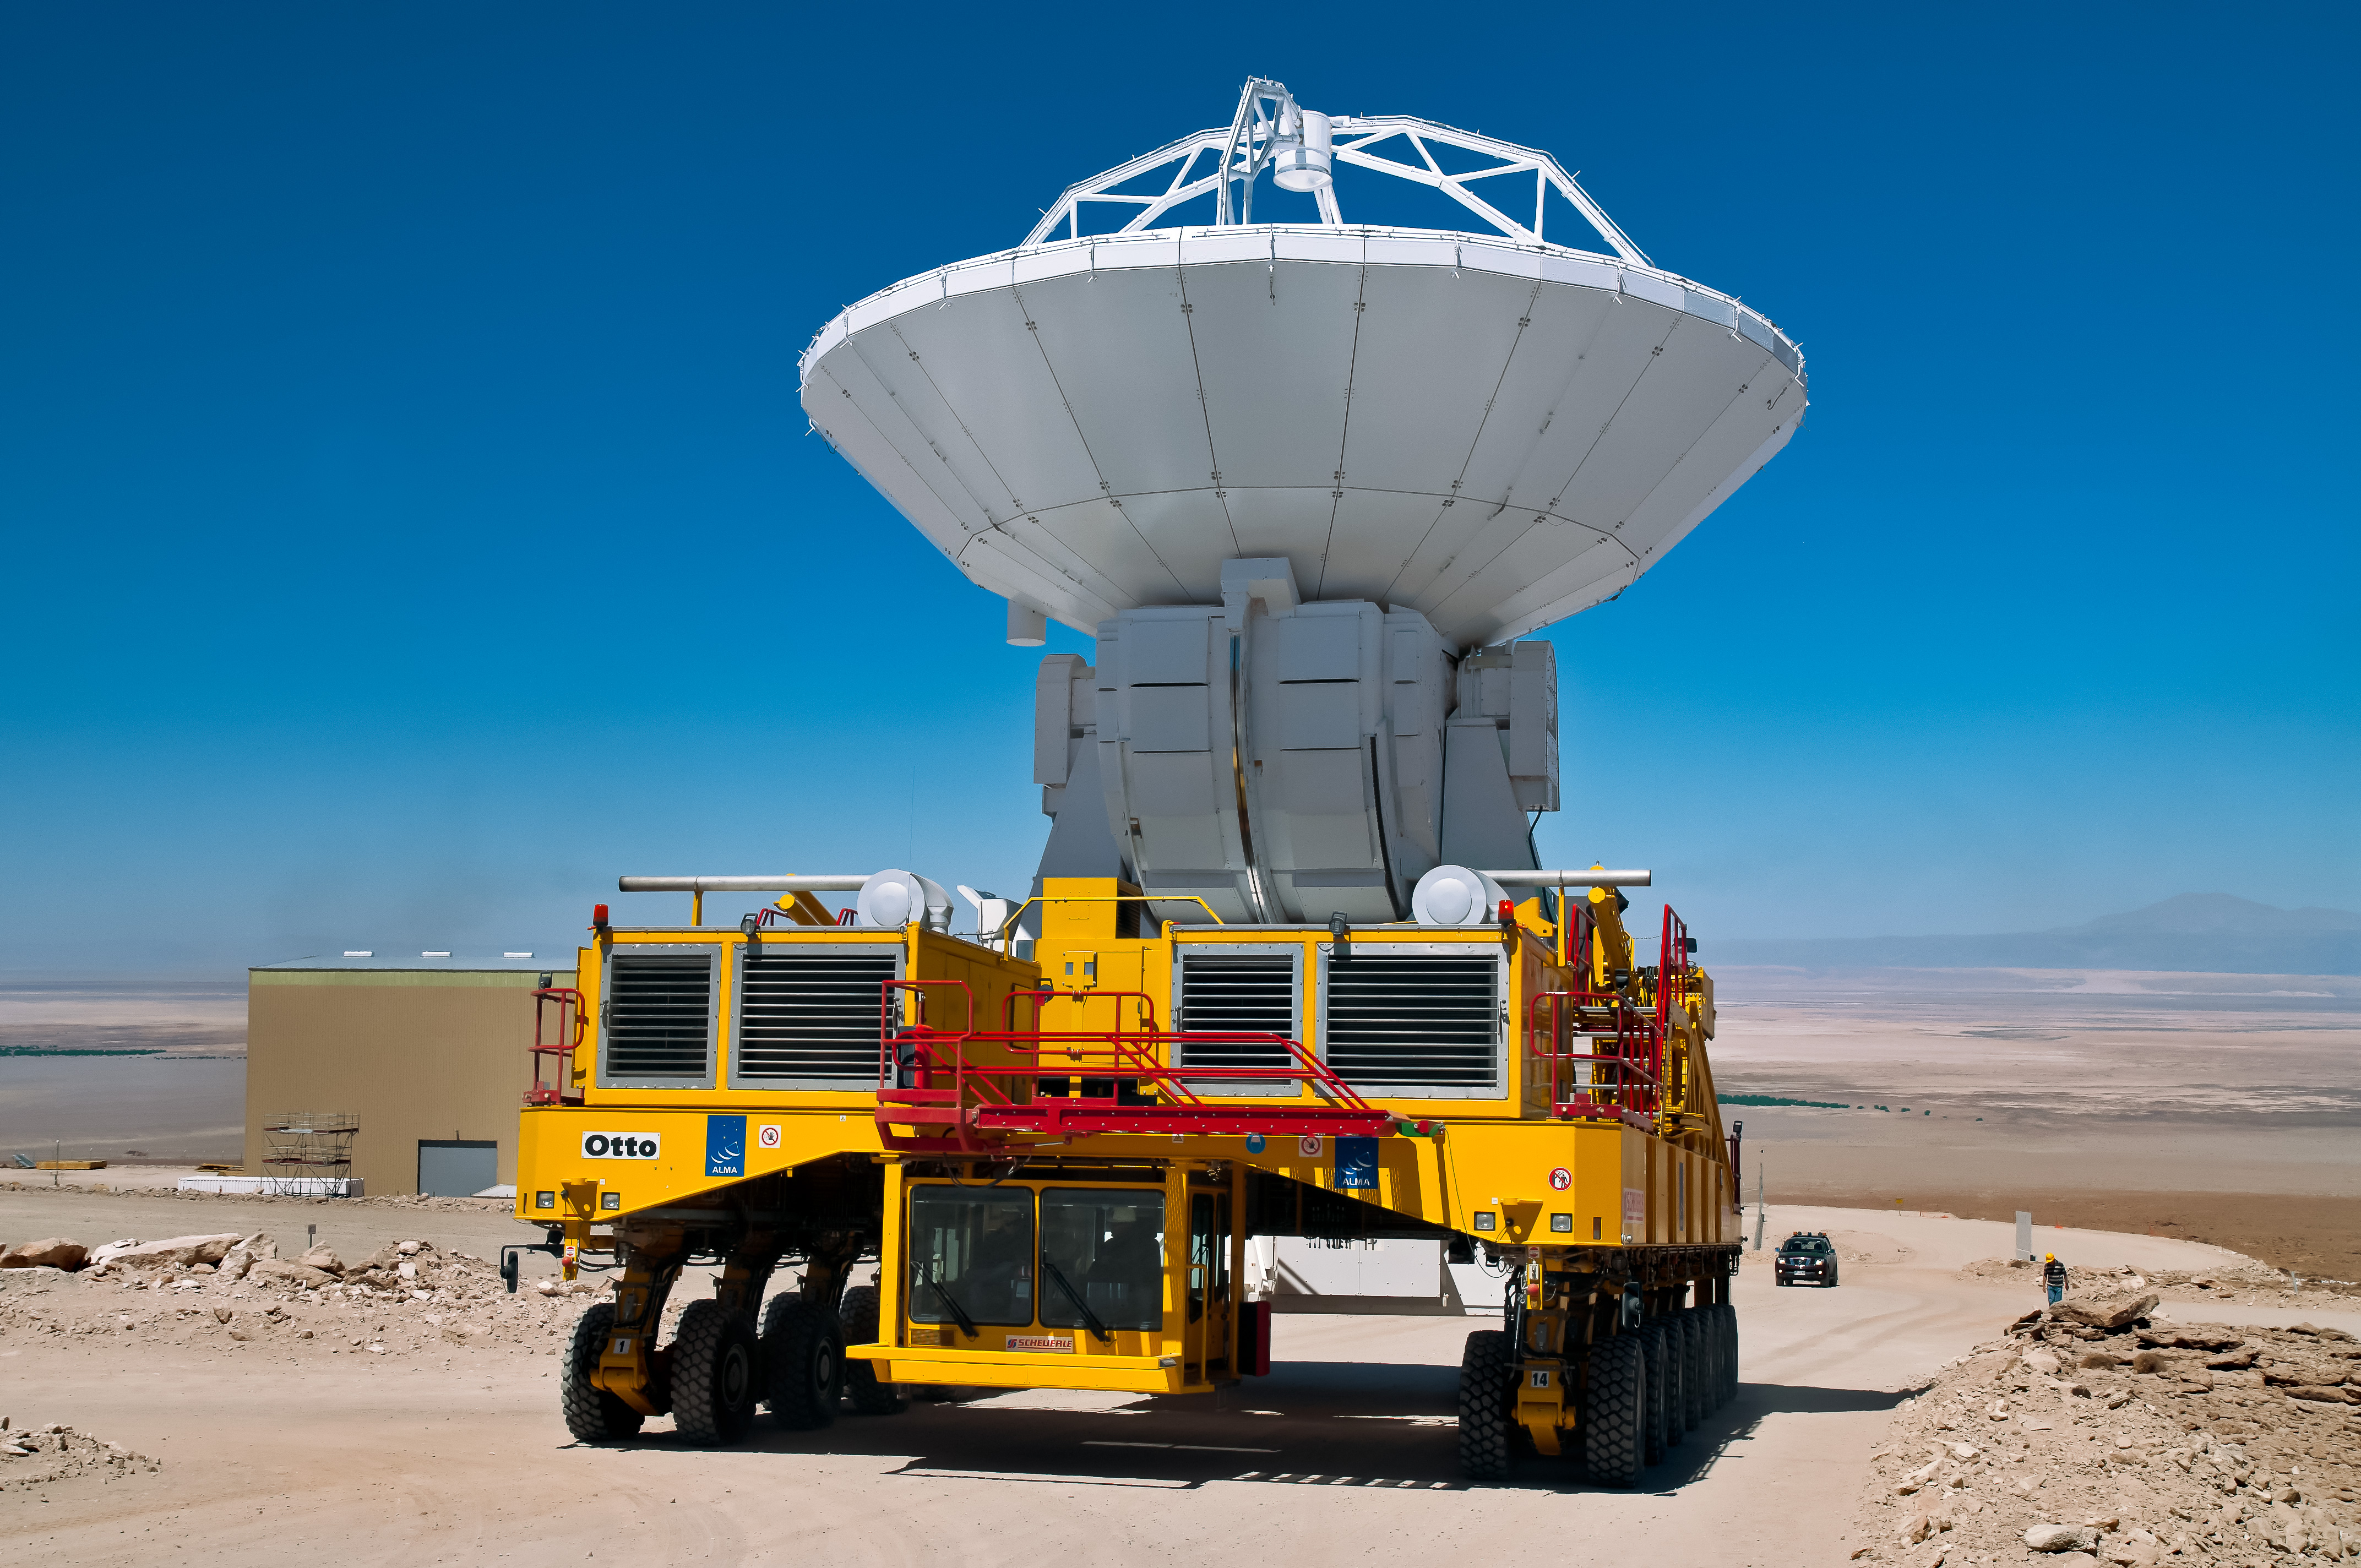

The ALMA transporter Otto

The ALMA transporter Otto is carrying an ALMA antenna.

Credit: Alessandro Caproni (ESO)